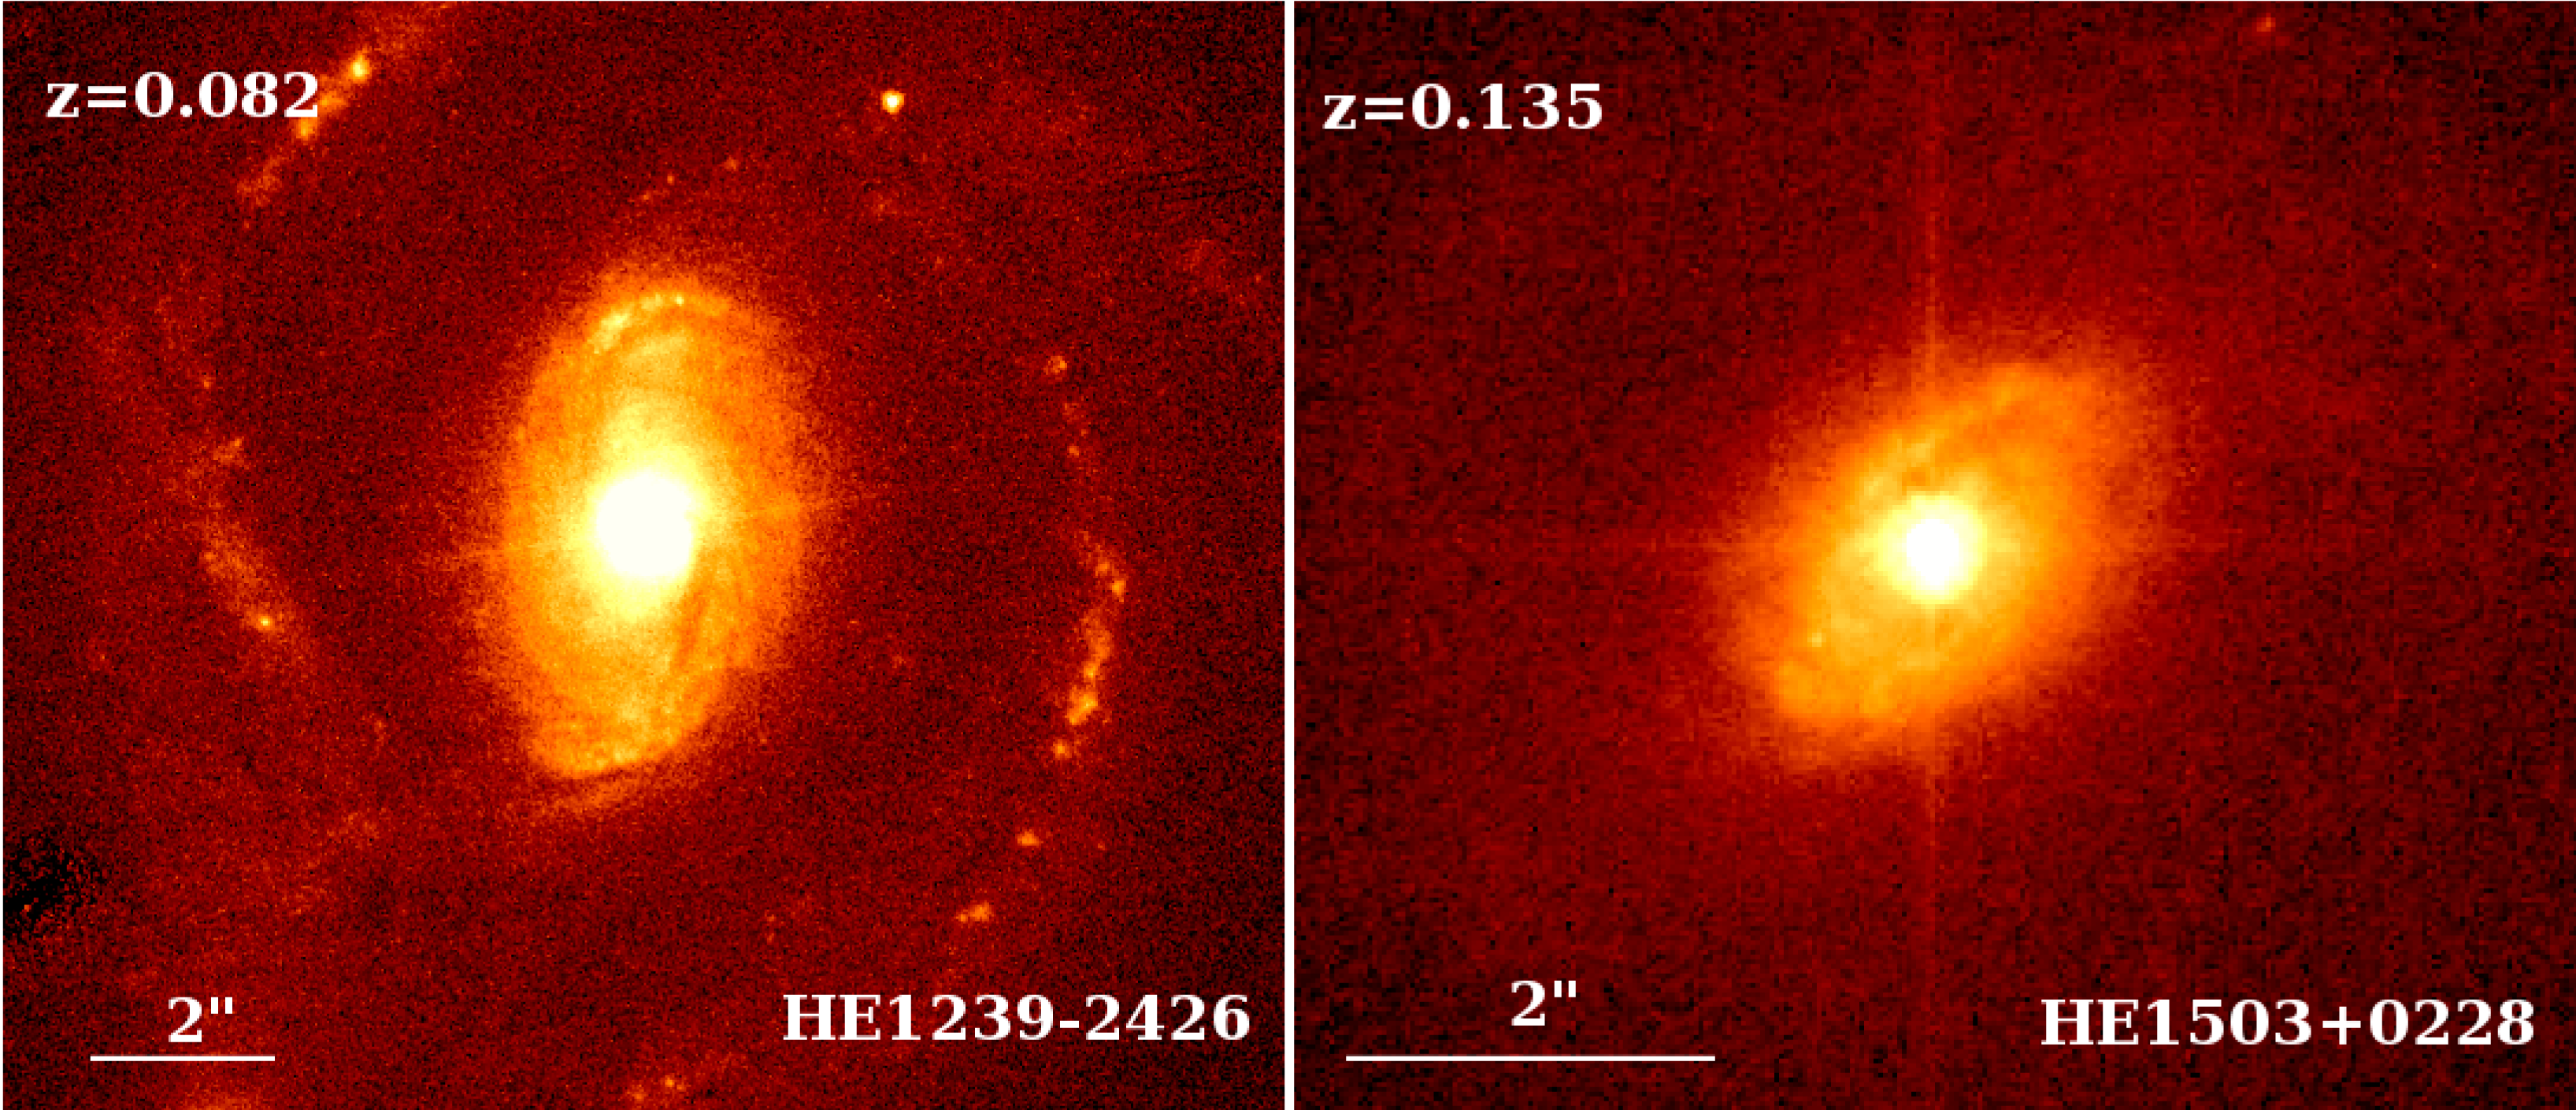

Two quasars with their host galaxy

Two examples of quasars from the sample studied by the astronomers, where the host galaxy is obvious. In each case, the quasar is the bright central spot. The host of HE1239-2426 (left), a z=0.082 quasar, displays large spiral arms, while the host of HE1503+0228 (right), having a redshift of 0.135, is more fuzzy and shows only hints of spiral arms. Although these particular objects are rather close to us and constitute therefore easy targets, their host would still be perfectly visible at much higher redshift, including at distances as large as the one of HE0450-2958 (z=0.285). The observations were done with the ACS camera on the HST.

Credit: HST